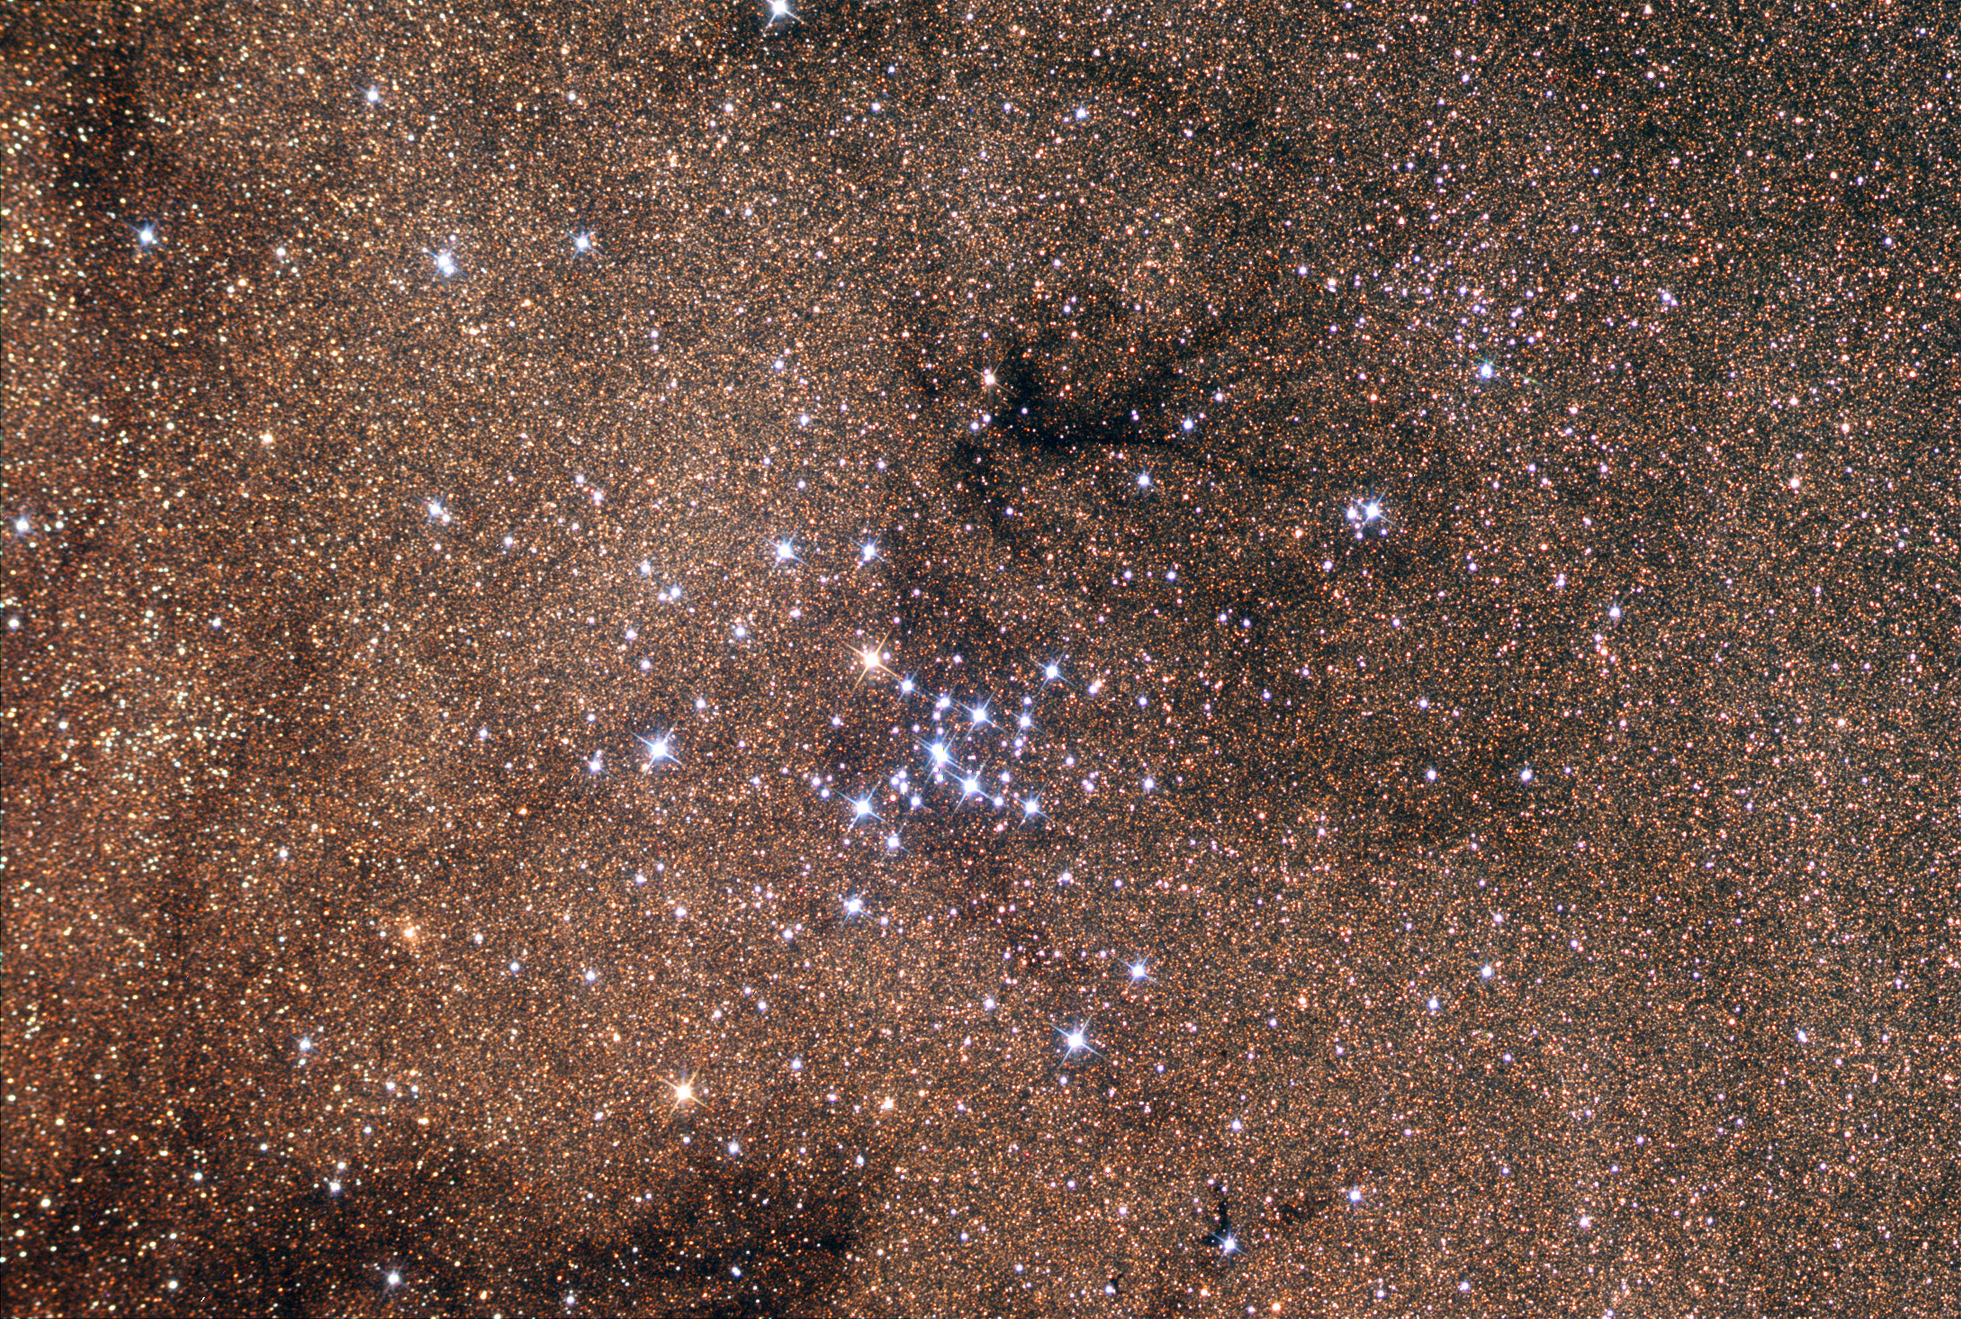

M7

Messier 7, or the Ptolmey Cluster, can easily be found in the constellation Scorpius with the naked eye under dark skies. It makes a great binocular and telescope object. Open clusters that we view are generally much closer than globular clusters. Rather than being tens of thousands of lightyears away, this cluster is only 980 lightyears distant and 25 lightyears across.

This image was taken as part of Advanced Observing Program (AOP) program at Kitt Peak Visitor Center during 2014.

Credit: KPNO/NOIRLab/NSF/AURA/Allan Cook/Adam Block